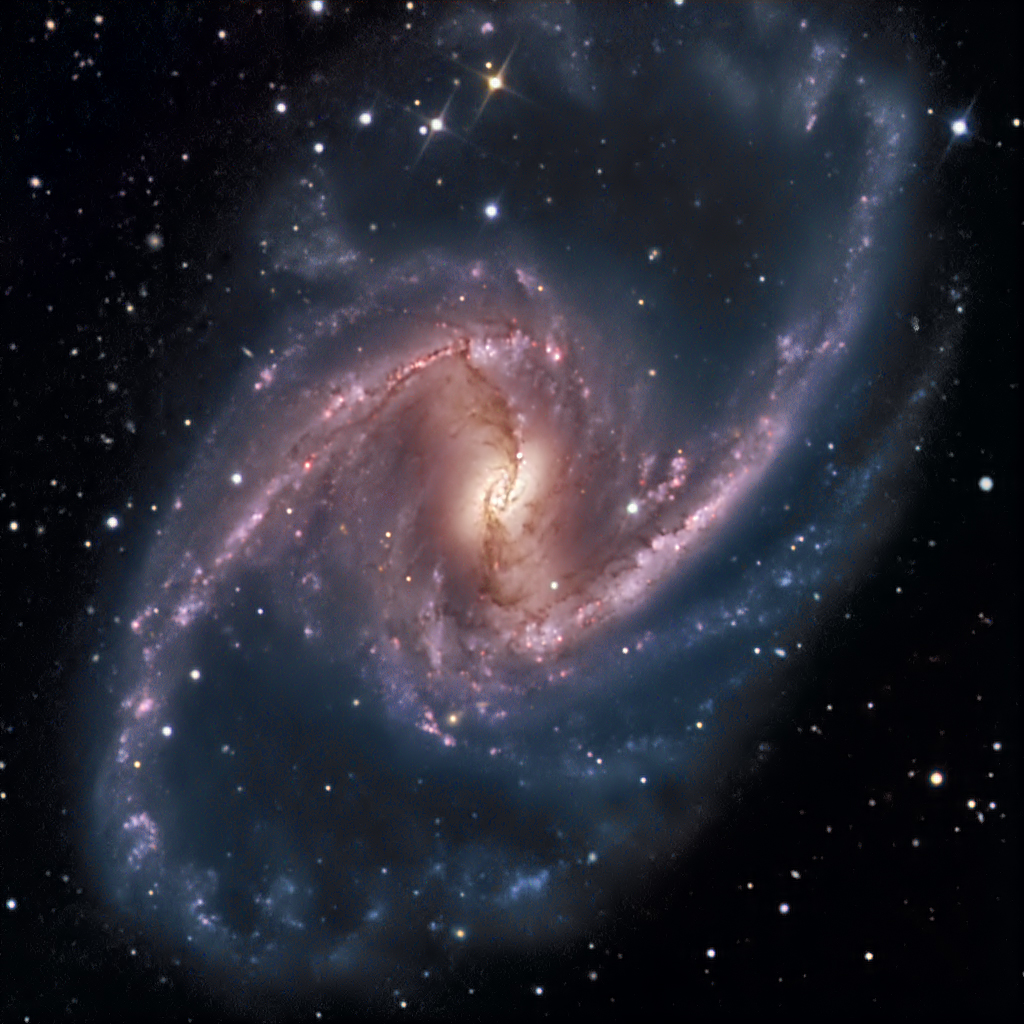

Barred Spiral Galaxy NGC 1365

NGC1365 is a giant Seyfert type galaxy in Fornax with a diameter of 200,000 light years. It is arguably the most prominant barred spiral in the sky. The bar rotates clockwise with velocities in the nucleus of 2000 km/sec resulting in one rotation in 350 million years. The knots seen along the bar are areas of intense star formation which occurs because the bar funnels material into this area to trigger star formation. It is thought that the nucleus contains a super massive black hole among the dust lanes visible in the image.

Credit: SSRO/PROMPT and NOIRLab/NSF/AURA